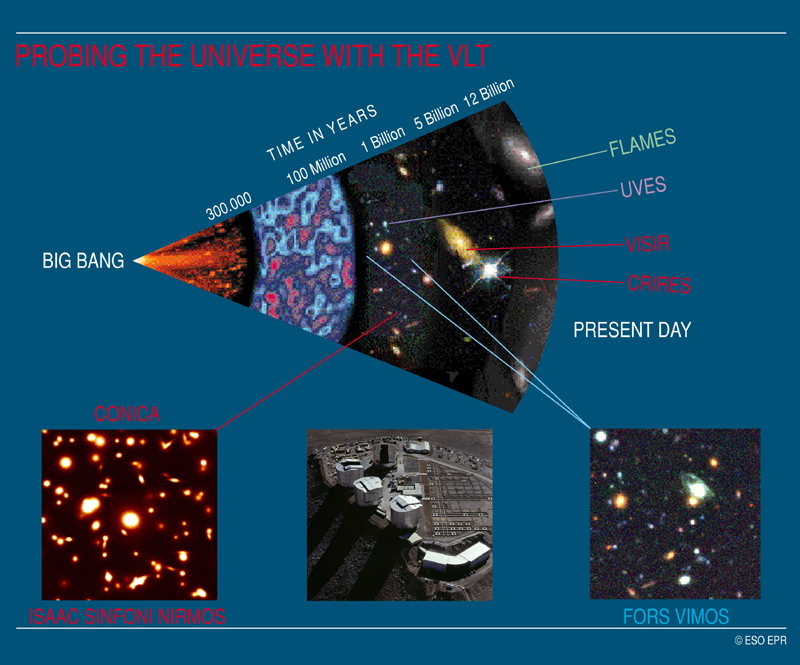

From the Big Bang to the present

Probing the Universe with the VLT: From the Big Bang to the Present Day. Objects and epochs that may be observed with different VLT instruments

Credit: ESO